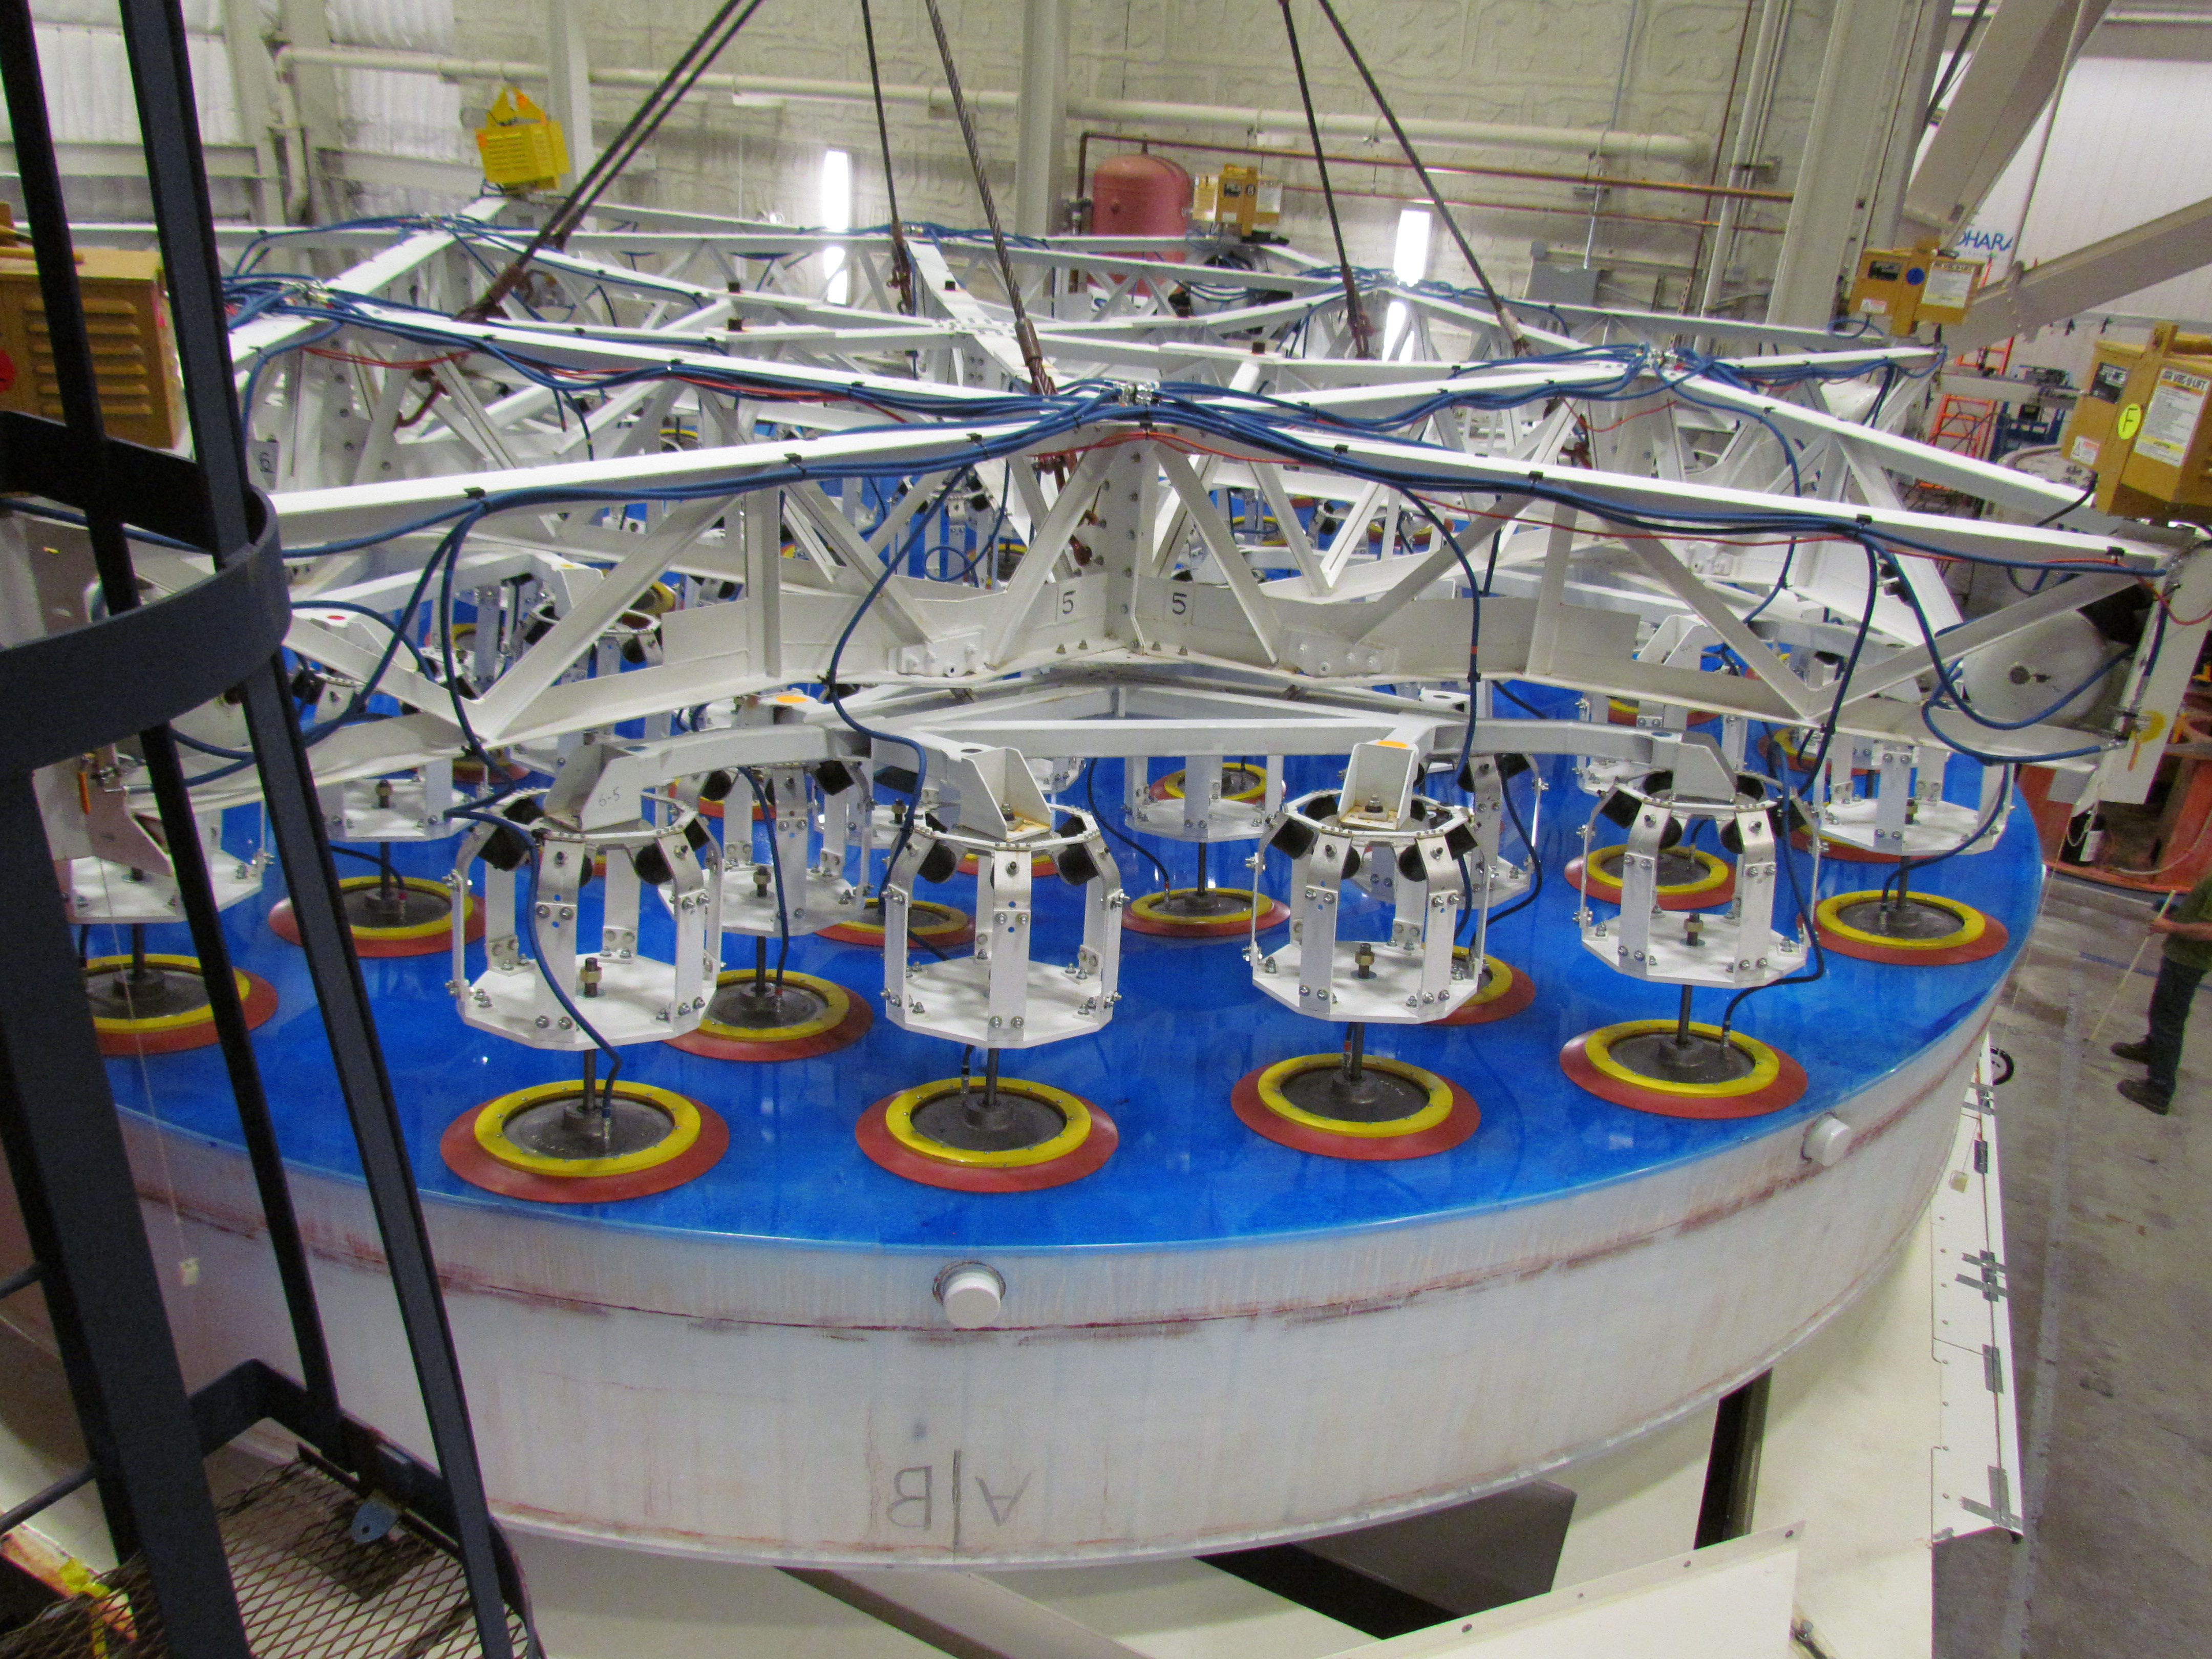

M1M3 Lifted from Polishing Cell to Box

The Primary/Tertiary Mirror is lifted from the polishing cell to its box. The lifter is supported by the crane above the Mirror with 54 vacuum pads on the Mirror. The pumps connecting the pads (the yellow boxes on the lifter) create a vacuum under each pad and secure the Mirror to the lifter. The bottom covers of the box are then removed so technicians can attach the Mirror's hard points, the gold-tone fixtures under the Mirror, to the blue supporting fixtures of the box.

Credit: Rubin Observatory/NSF/AURA